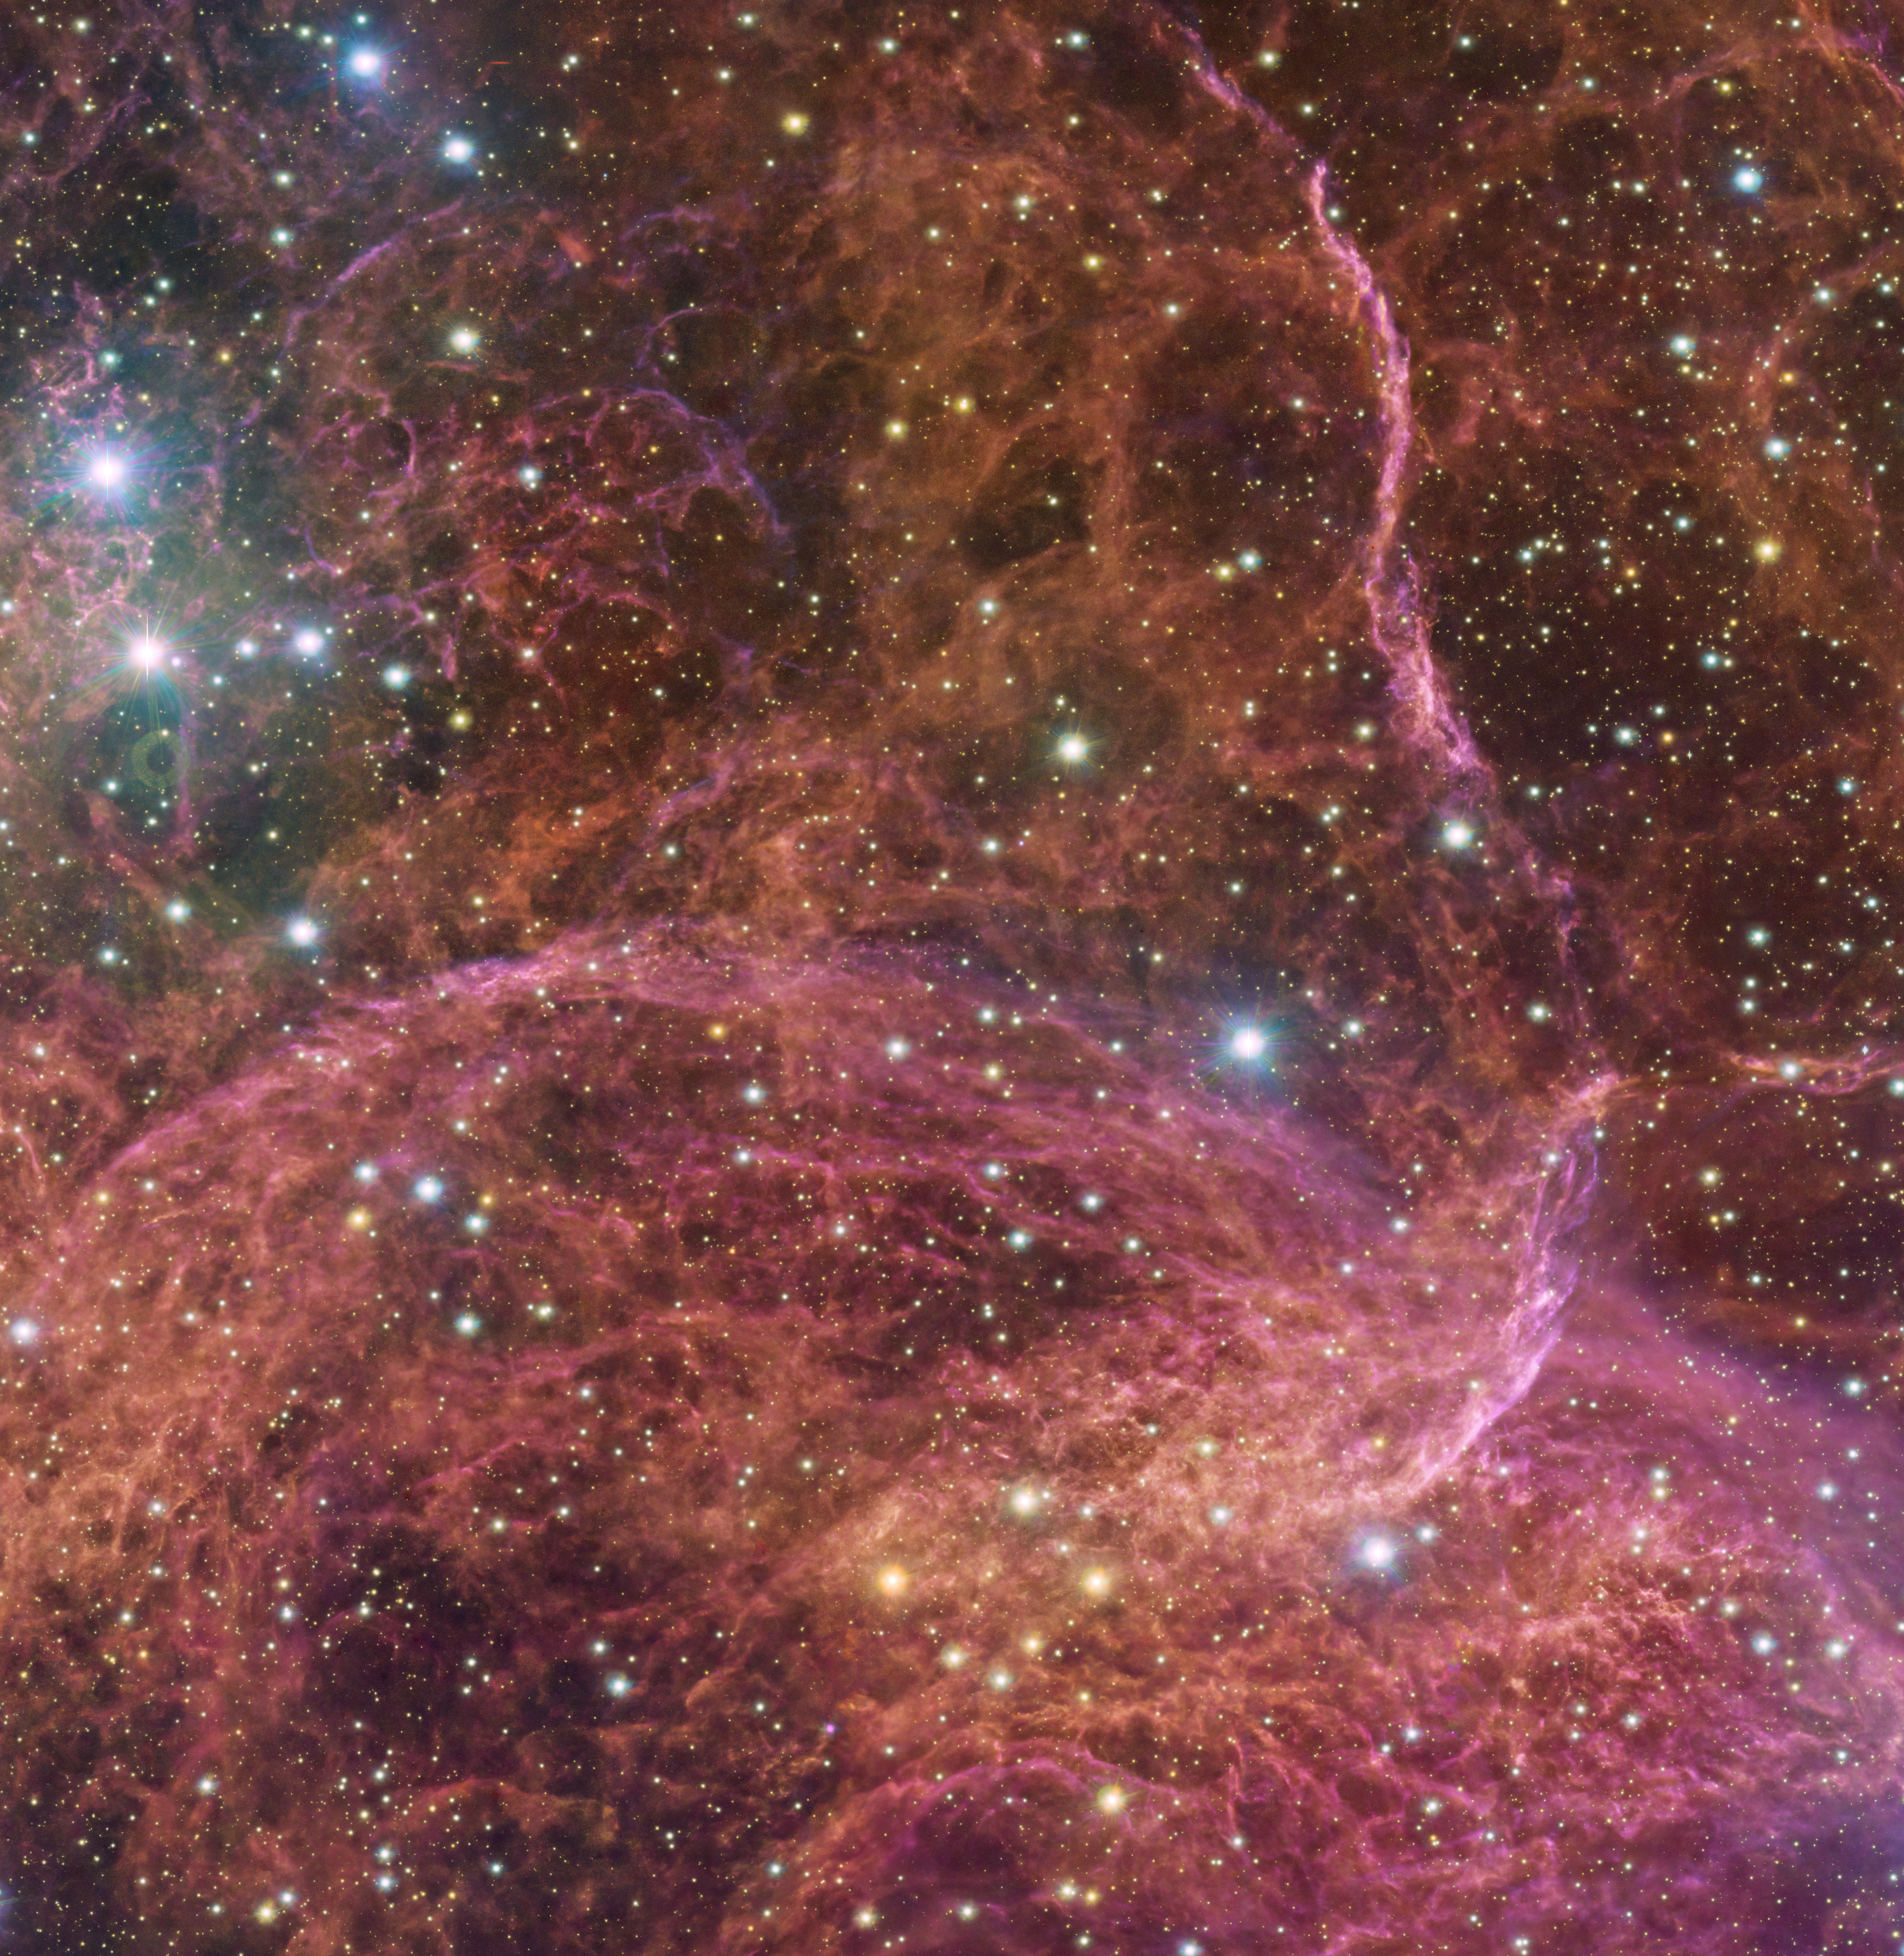

A stellar graveyard in the sky

What’s left over after a massive star reaches the end of its life I hear you ask? Take a look for yourself. This Picture of the Week shows a small but very intricate portion of the Vela supernova remnant, the violent and yet beautiful aftermath of an explosive stellar death.

This dramatic scene played out around 11 000 years ago when a massive star in the constellation Vela went supernova. During this violent event, the star would have shined so brightly that it could be seen during the day.

The detailed and stunning view of both the gaseous filaments in the remnant and the bright blue stars in the foreground were captured using the 286-million-pixel OmegaCAM at the VLT Survey Telescope, hosted at ESO’s Paranal Observatory. OmegaCAM can take images through several filters that each let the telescope observe the light emitted in a distinct colour. To capture this image, four filters have been used, represented here by a combination of magenta, blue, green and red.

Credit: ESO/VPHAS+ team. Acknowledgement: Cambridge Astronomical Survey Unit